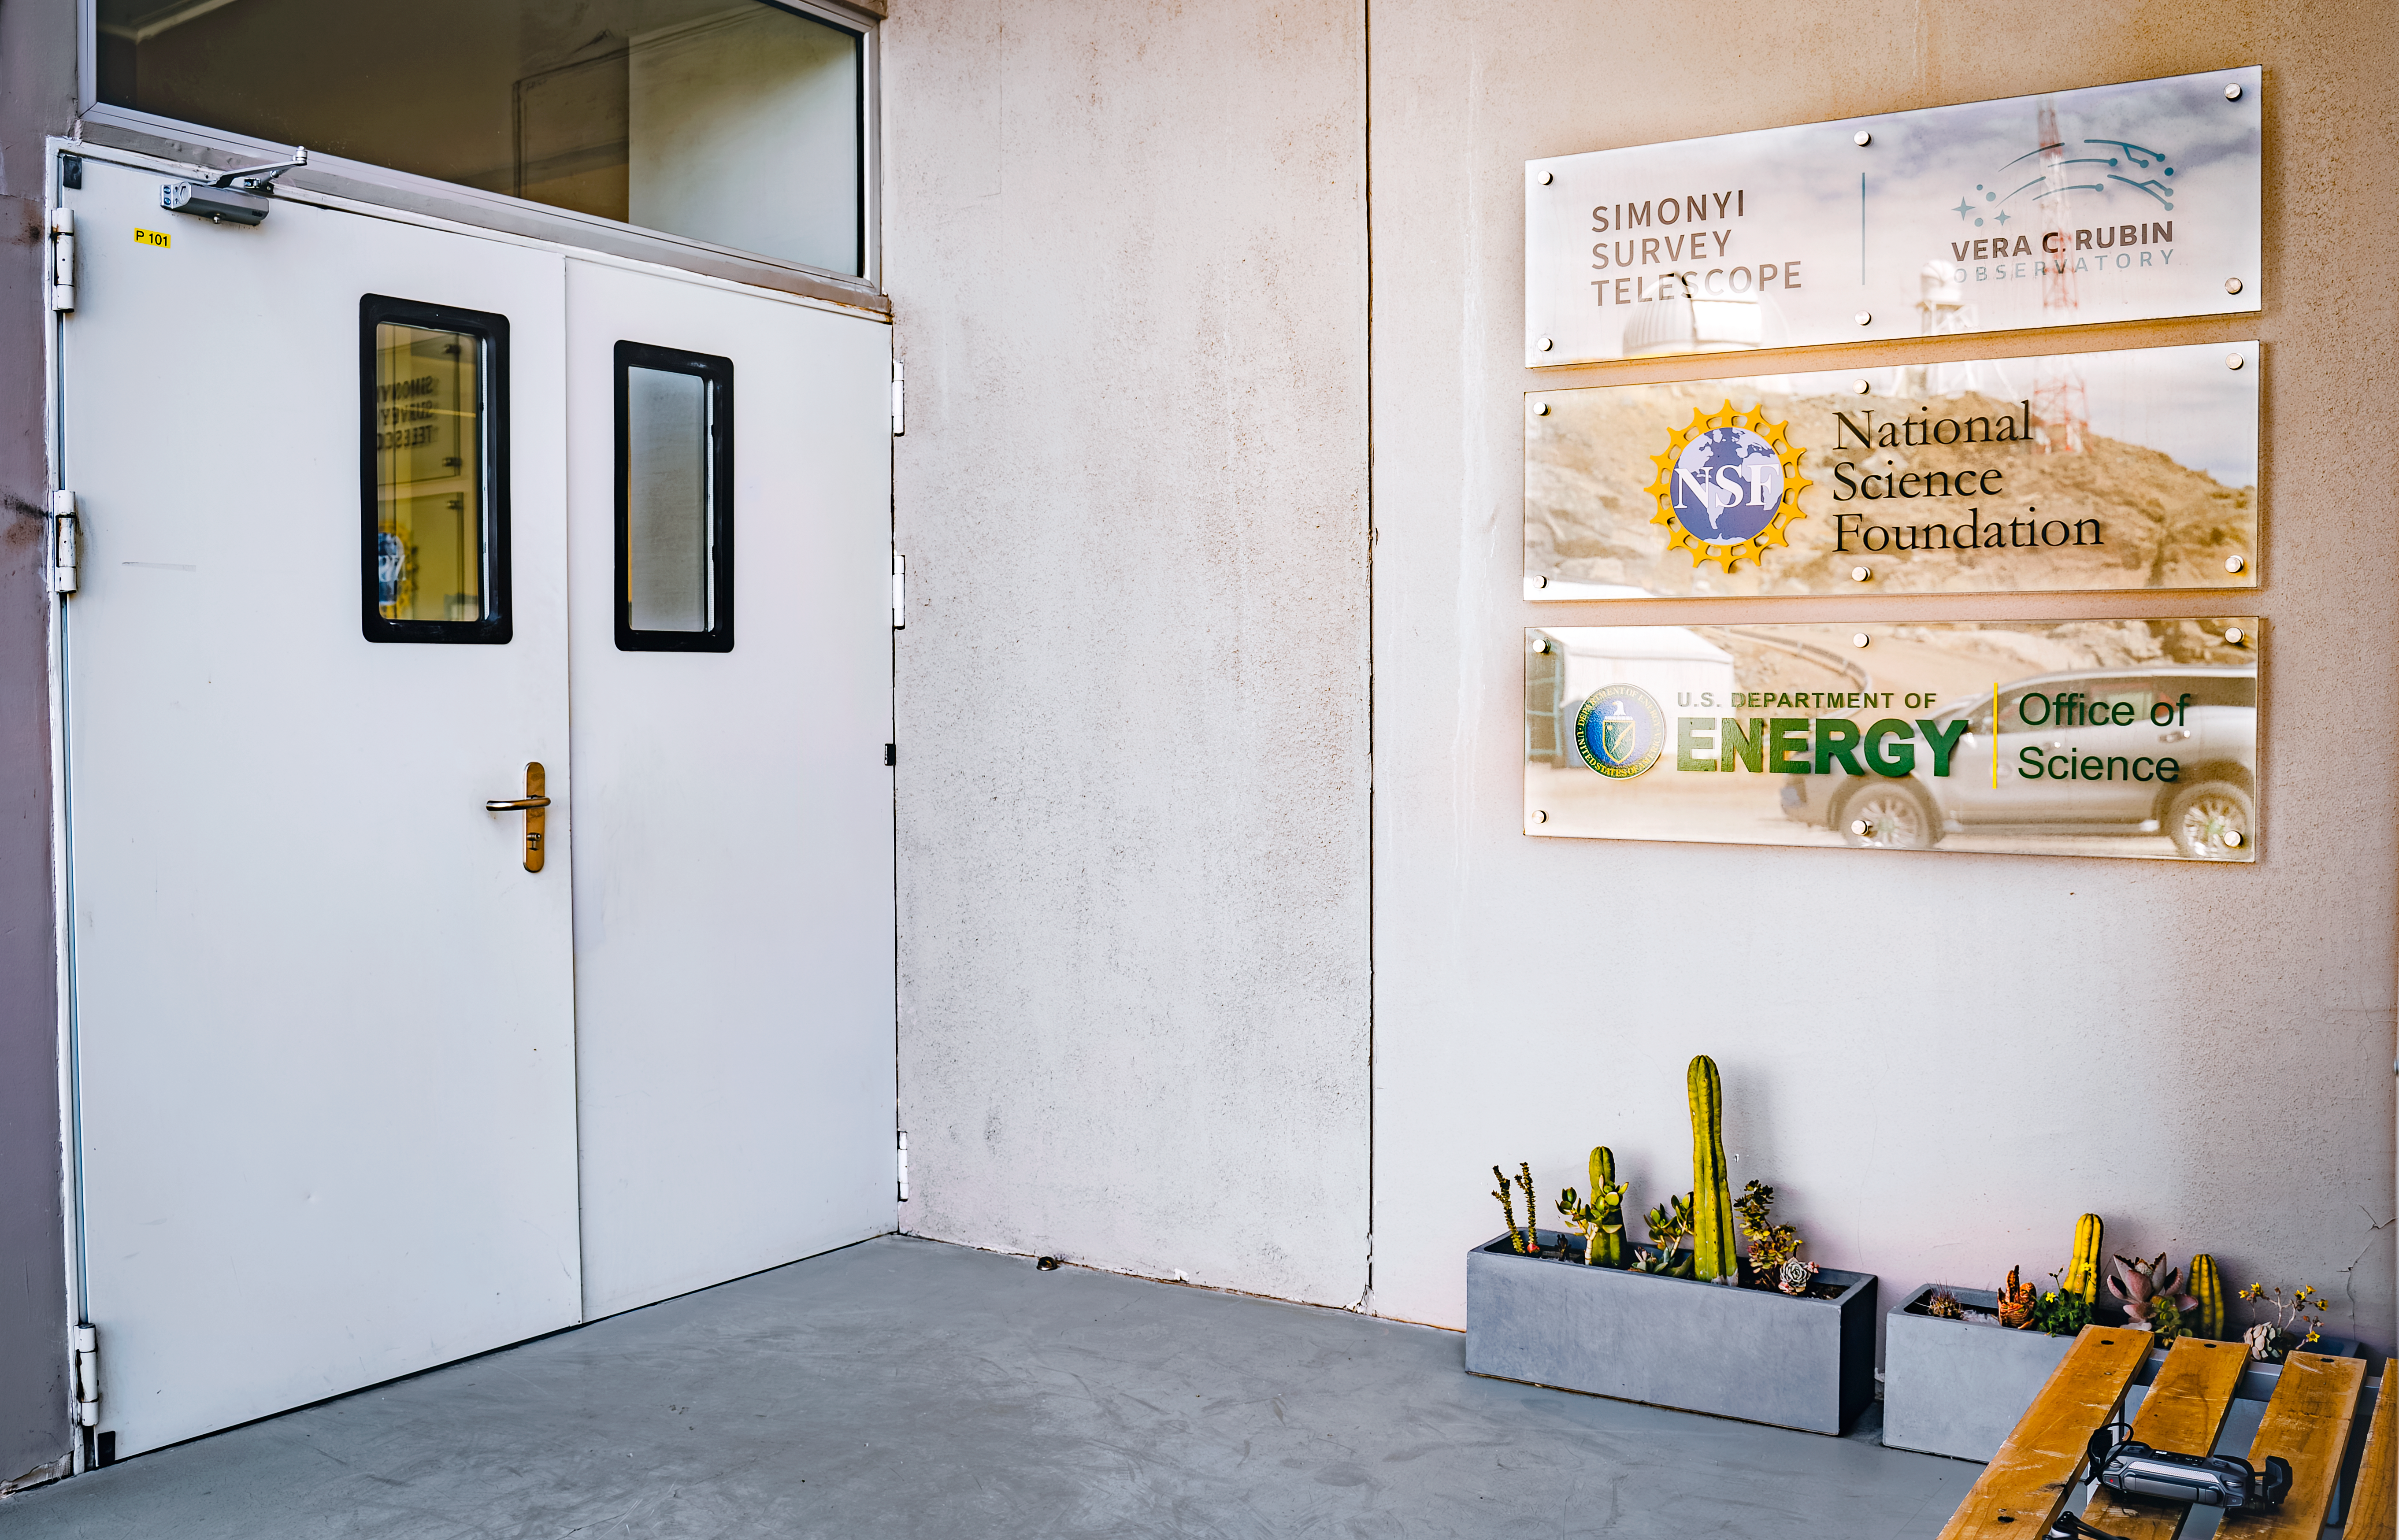

Rubin Observatory Entrance

This is the main entrance to the Rubin Observatory facility.

Credit: RubinObs/NOIRLab/SLAC/NSF/DOE/AURA/A. Pizarro D.